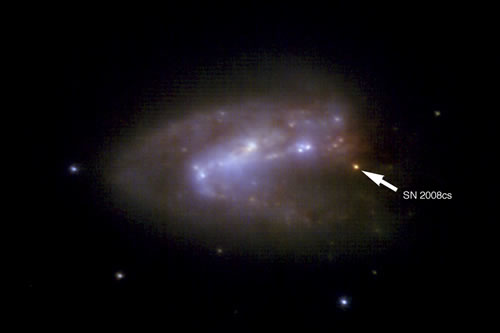

Infrared "true color" image of IRAS 17138-1017

Infrared "true color" image of IRAS 17138-1017 made by combining J, H, and K-band images from HST/NICMOS in 2004, with similar images from Gemini's Near-Infrared Imager (NIRI) with the adaptive optics system, Altair, on Gemini North in June 2008. Note the extremely red color of SN 2008cs due to the large amount of dust along our line of sight.
Credit:

Credit: International Gemini Observatory/NOIRLab/NSF/AURA/Kankare et al/Travis Rector (University of Alaska)/NASA.